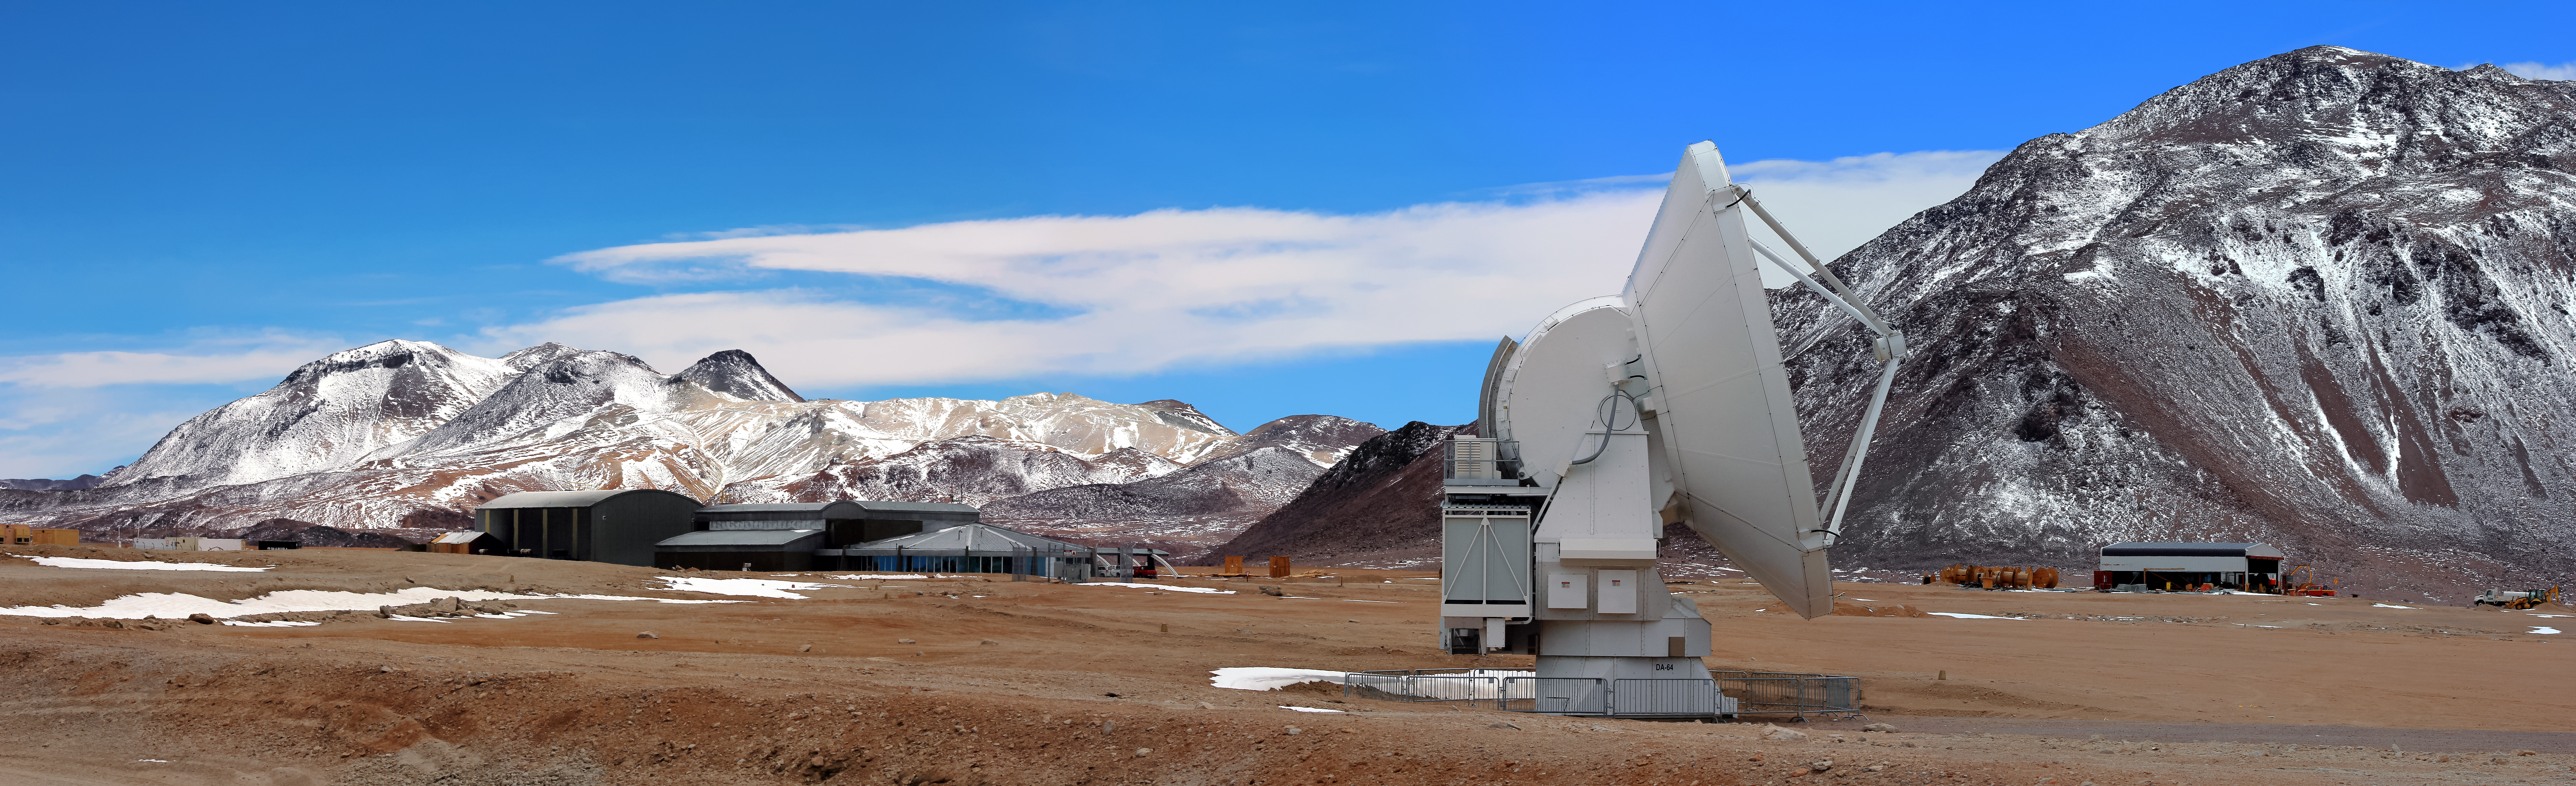

ALMA and the AOS

One of the Atacama Large Millimeter/submillimeter Array's many radio telescopes stands tall in the foreground of this photograph from the Chajnantor Plateau, as the ALMA Operations Site (AOS) sits in the background in front of one of the Atacama Desert's many spectacular mountain ranges.

Credit: D. Schreiner and S. Degezelle/ESO